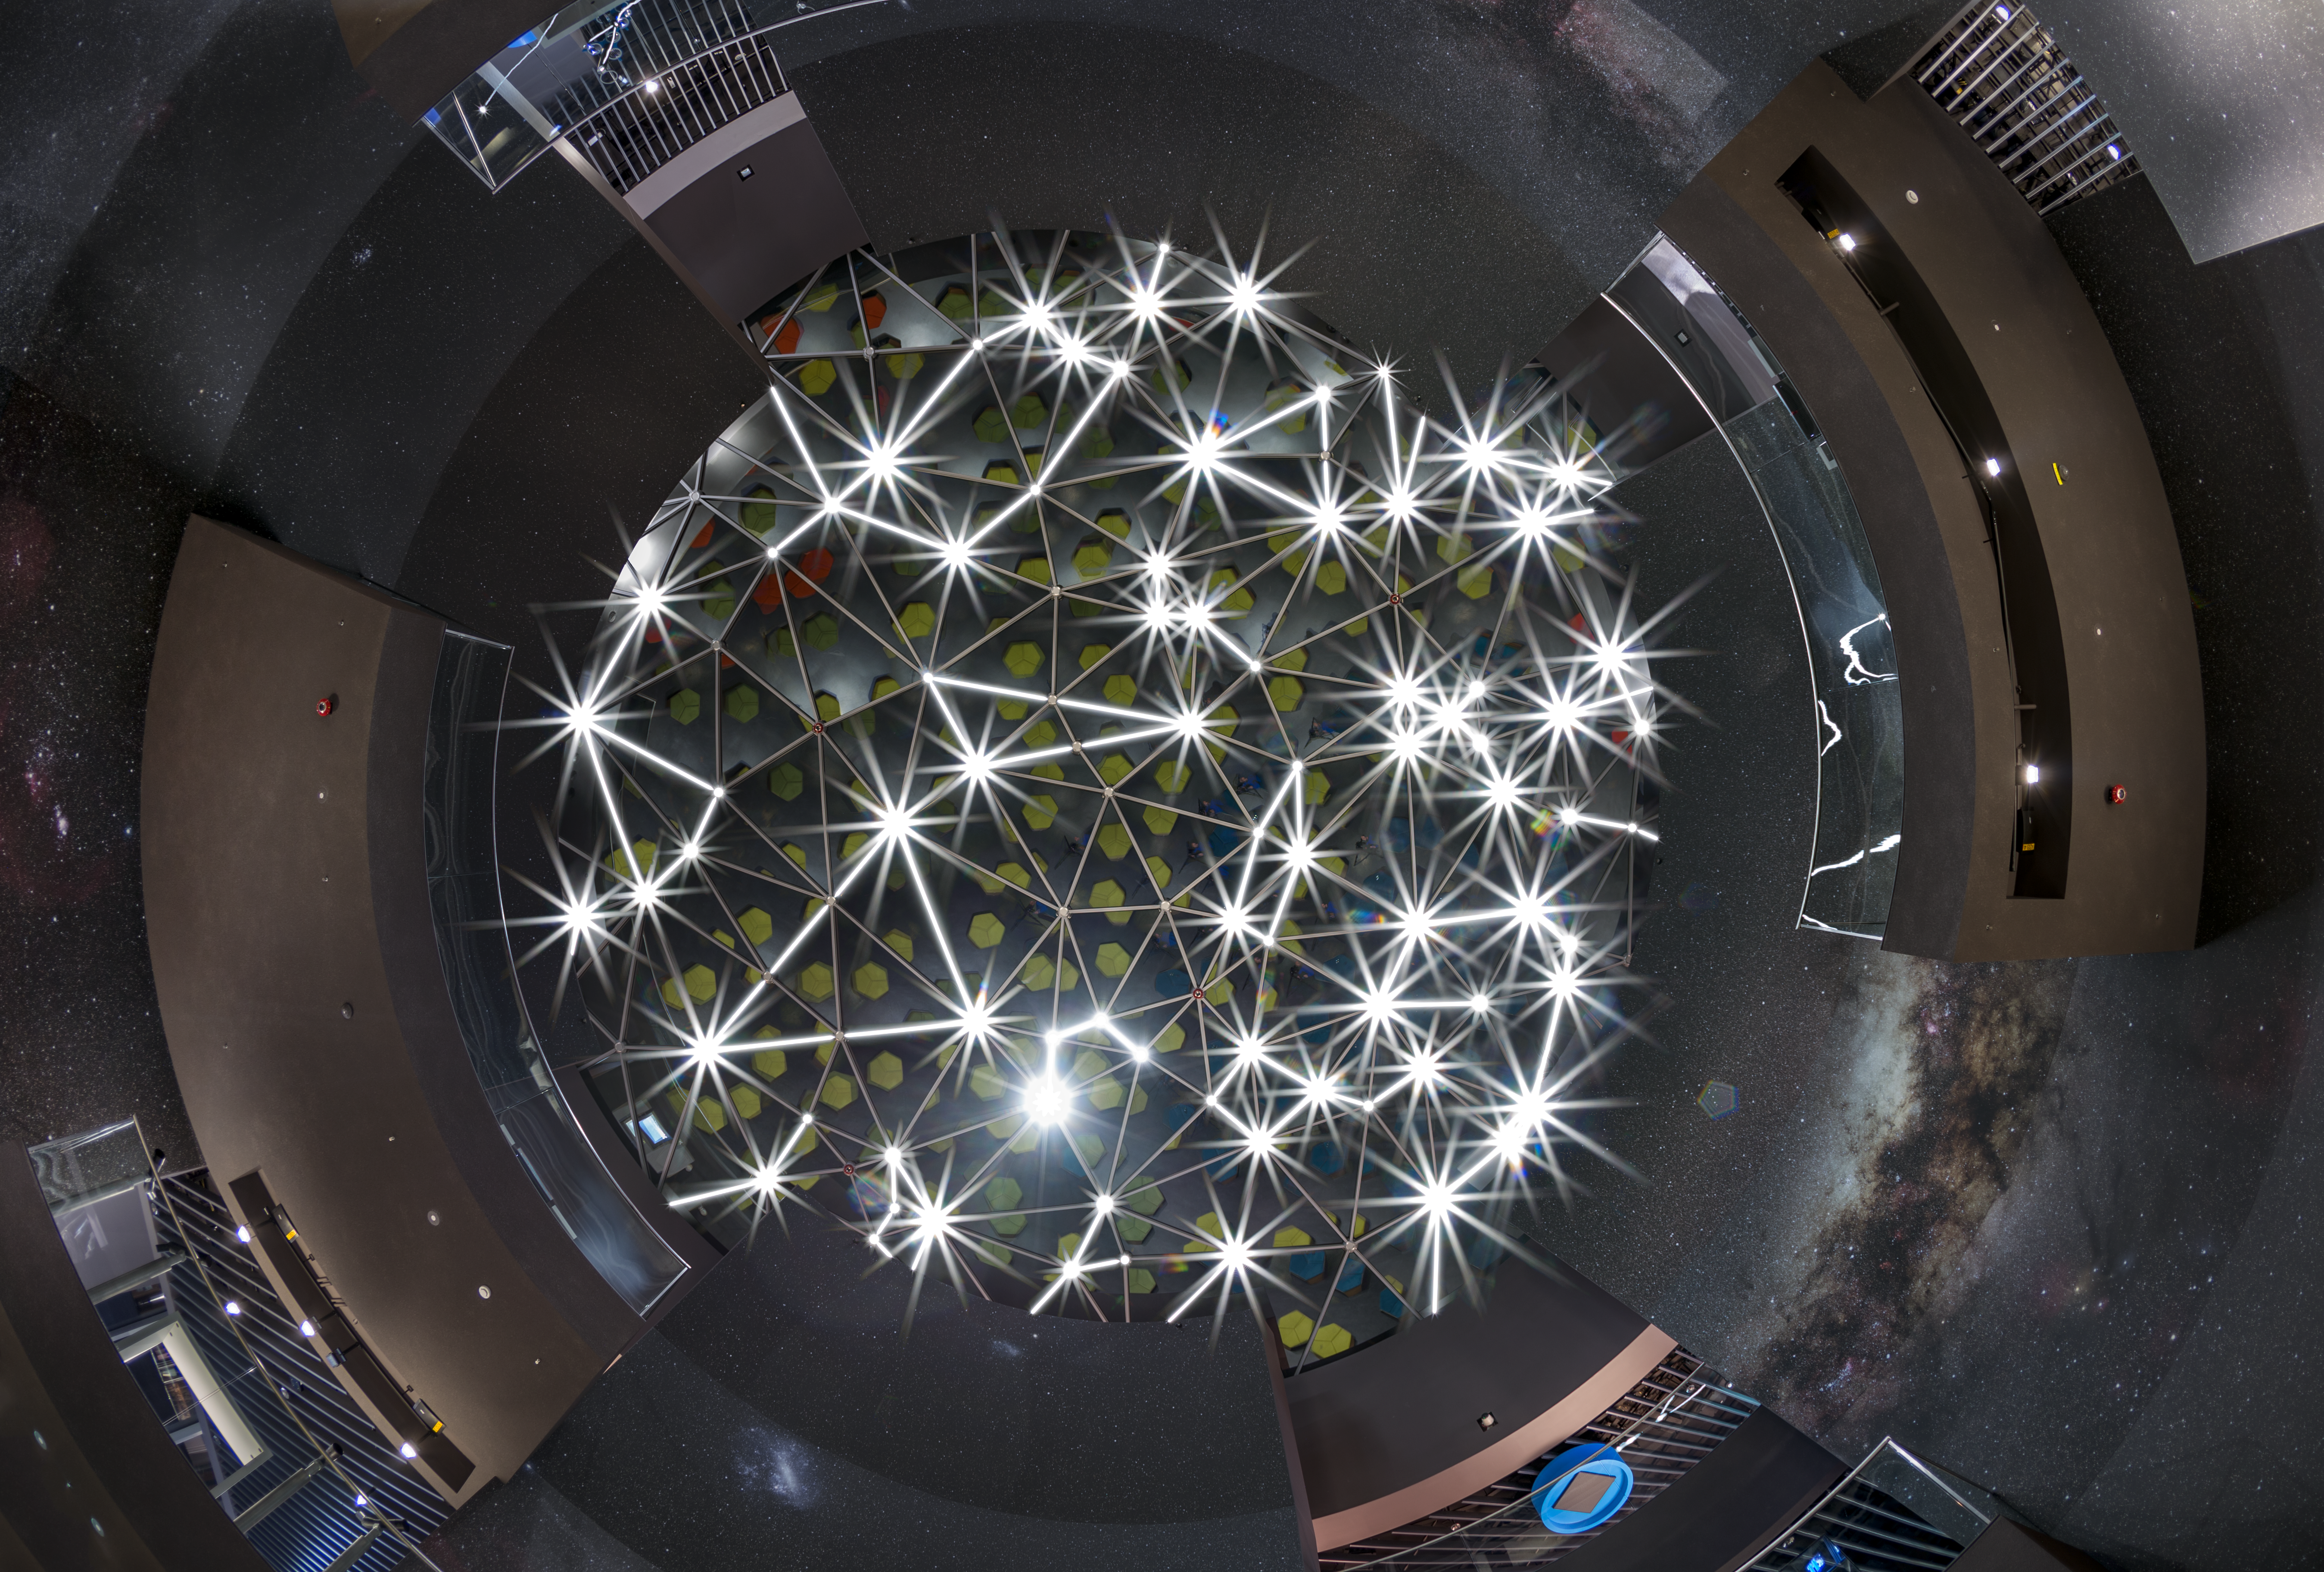

ESO Supernova opening — a new supernova over Munich

On 26 April 2018, the ESO Supernova Planetarium & Visitor Centre was officially inaugurated, and its doors are open to the public from 28 April 2018. The centre, located at ESO Headquarters in Garching, Germany, is a magnificent showcase of astronomy. It provides visitors with an immersive experience of astronomy in general, along with ESO-specific scientific results, projects, and technological breakthroughs.

This picture shows the spectacular Star-roof of the centre, which weighs almost 30 tonnes, consists of glass panels set into a metal framework made of triangular sections — 262 of them, arranged to artistically represent constellations of the southern sky. More information about the roof construction is available on this ESO announcement.

Credit: ESO/P. Horálek